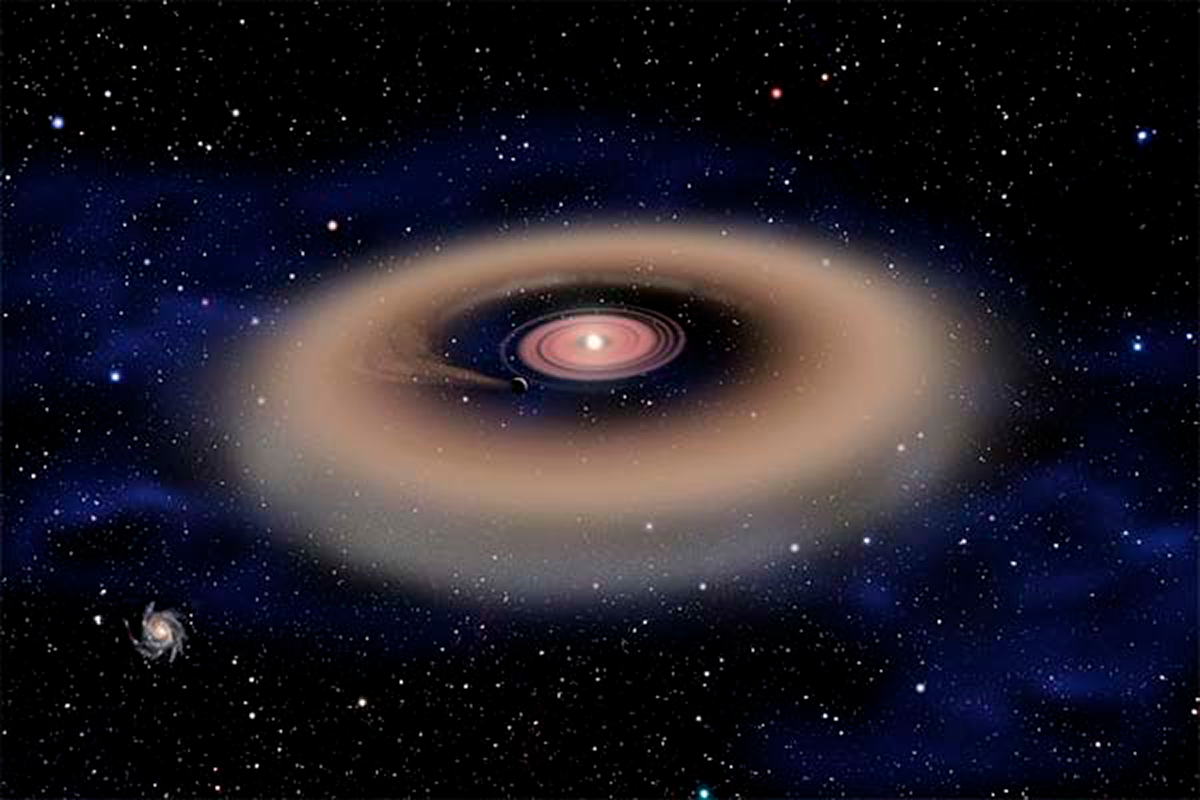

Massive Stars: Good Targets for Planet Hunts, Bad Targets for SETI

This artist’s conception shows a Jupiter-sized planet forming from a disk of dust and gas surrounding a young, massive star. The planet’s gravity has cleared a gap in the disk. Of more than 500 stars examined in the W5 star-forming region, 15 show evidence of central clearing that may be due to forming planets.

Credit: David A. Aguilar, CfA